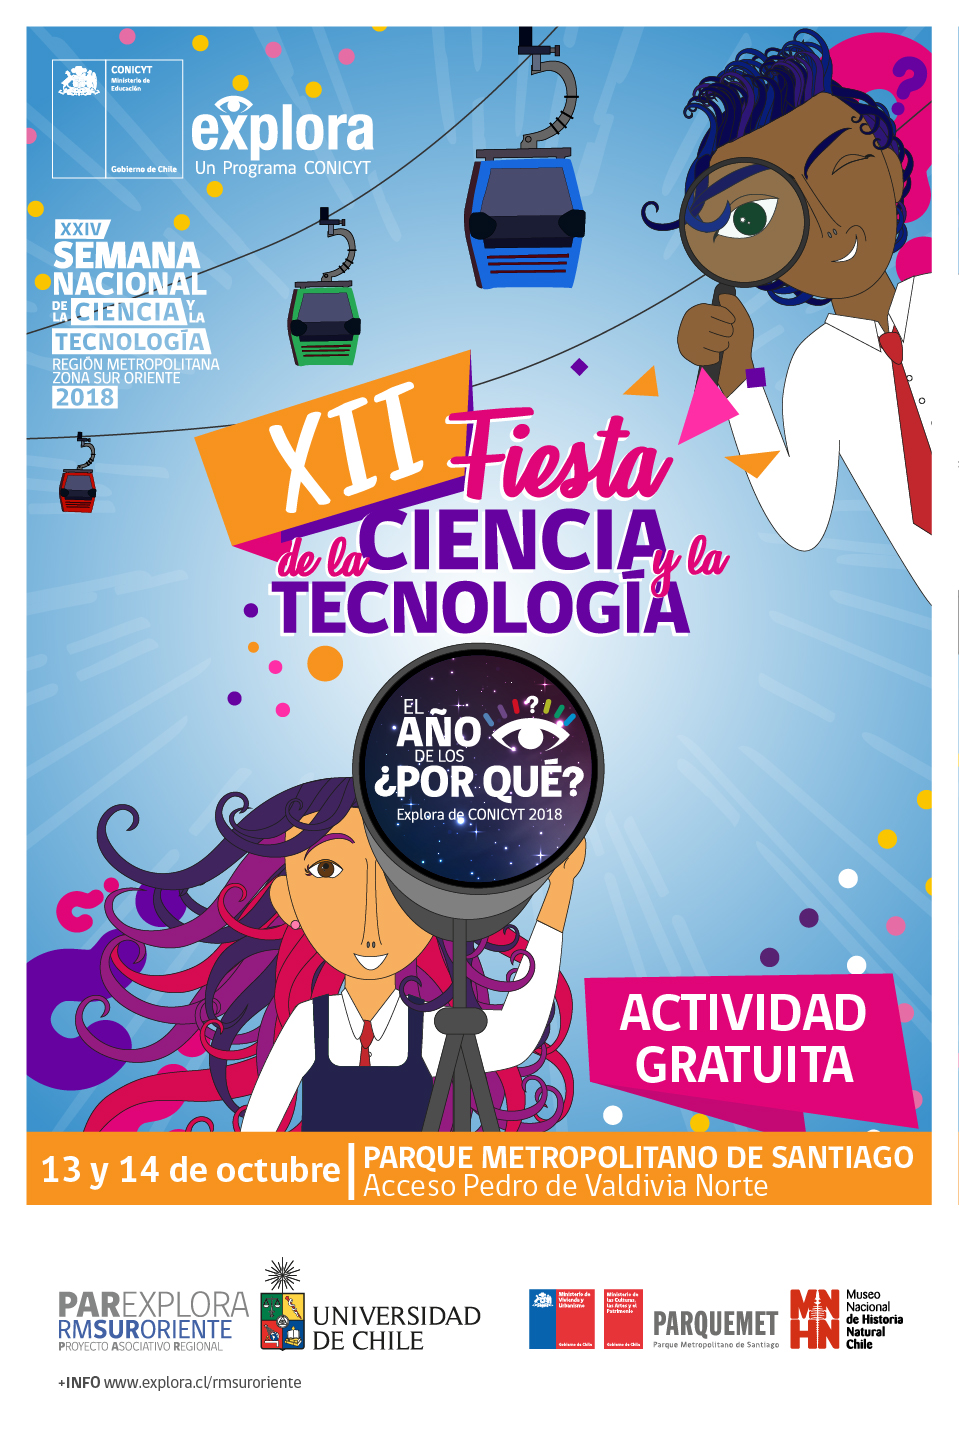

XII Fiesta de la ciencia y la tecnología

Credit: PAR Sur Oriente Explora Conicyt